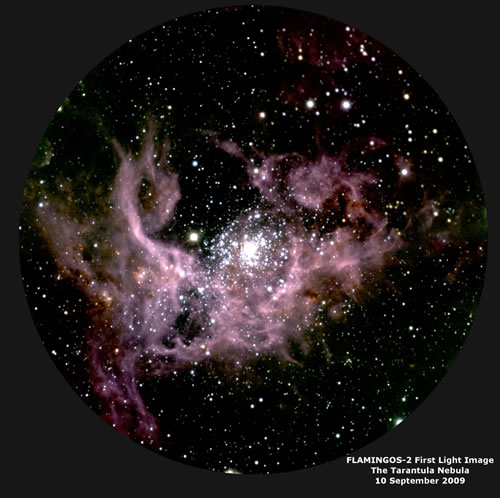

FLAMINGOS-2 image of the Tarantula Nebula

FLAMINGOS-2 image of the Tarantula Nebula (30 Doradus) located in the Large Magellanic Cloud, a satellite galaxy to the Milky Way. A concentration of massive young stars in the very center of the cluster is causing the hydrogen gas to fluoresce due to excitation by ultraviolet light. This 3-color composite image combines the J-band (1.25 microns, blue), H-band (1.65 microns, green) and Ks-band (2.2 microns, red). The image has a total exposure (integration) of less than 10 minutes and a resolution of about 0.6 arcsecond.

Credit: International Gemini Observatory/NOIRLab/NSF/AURA/A. Gonzalez